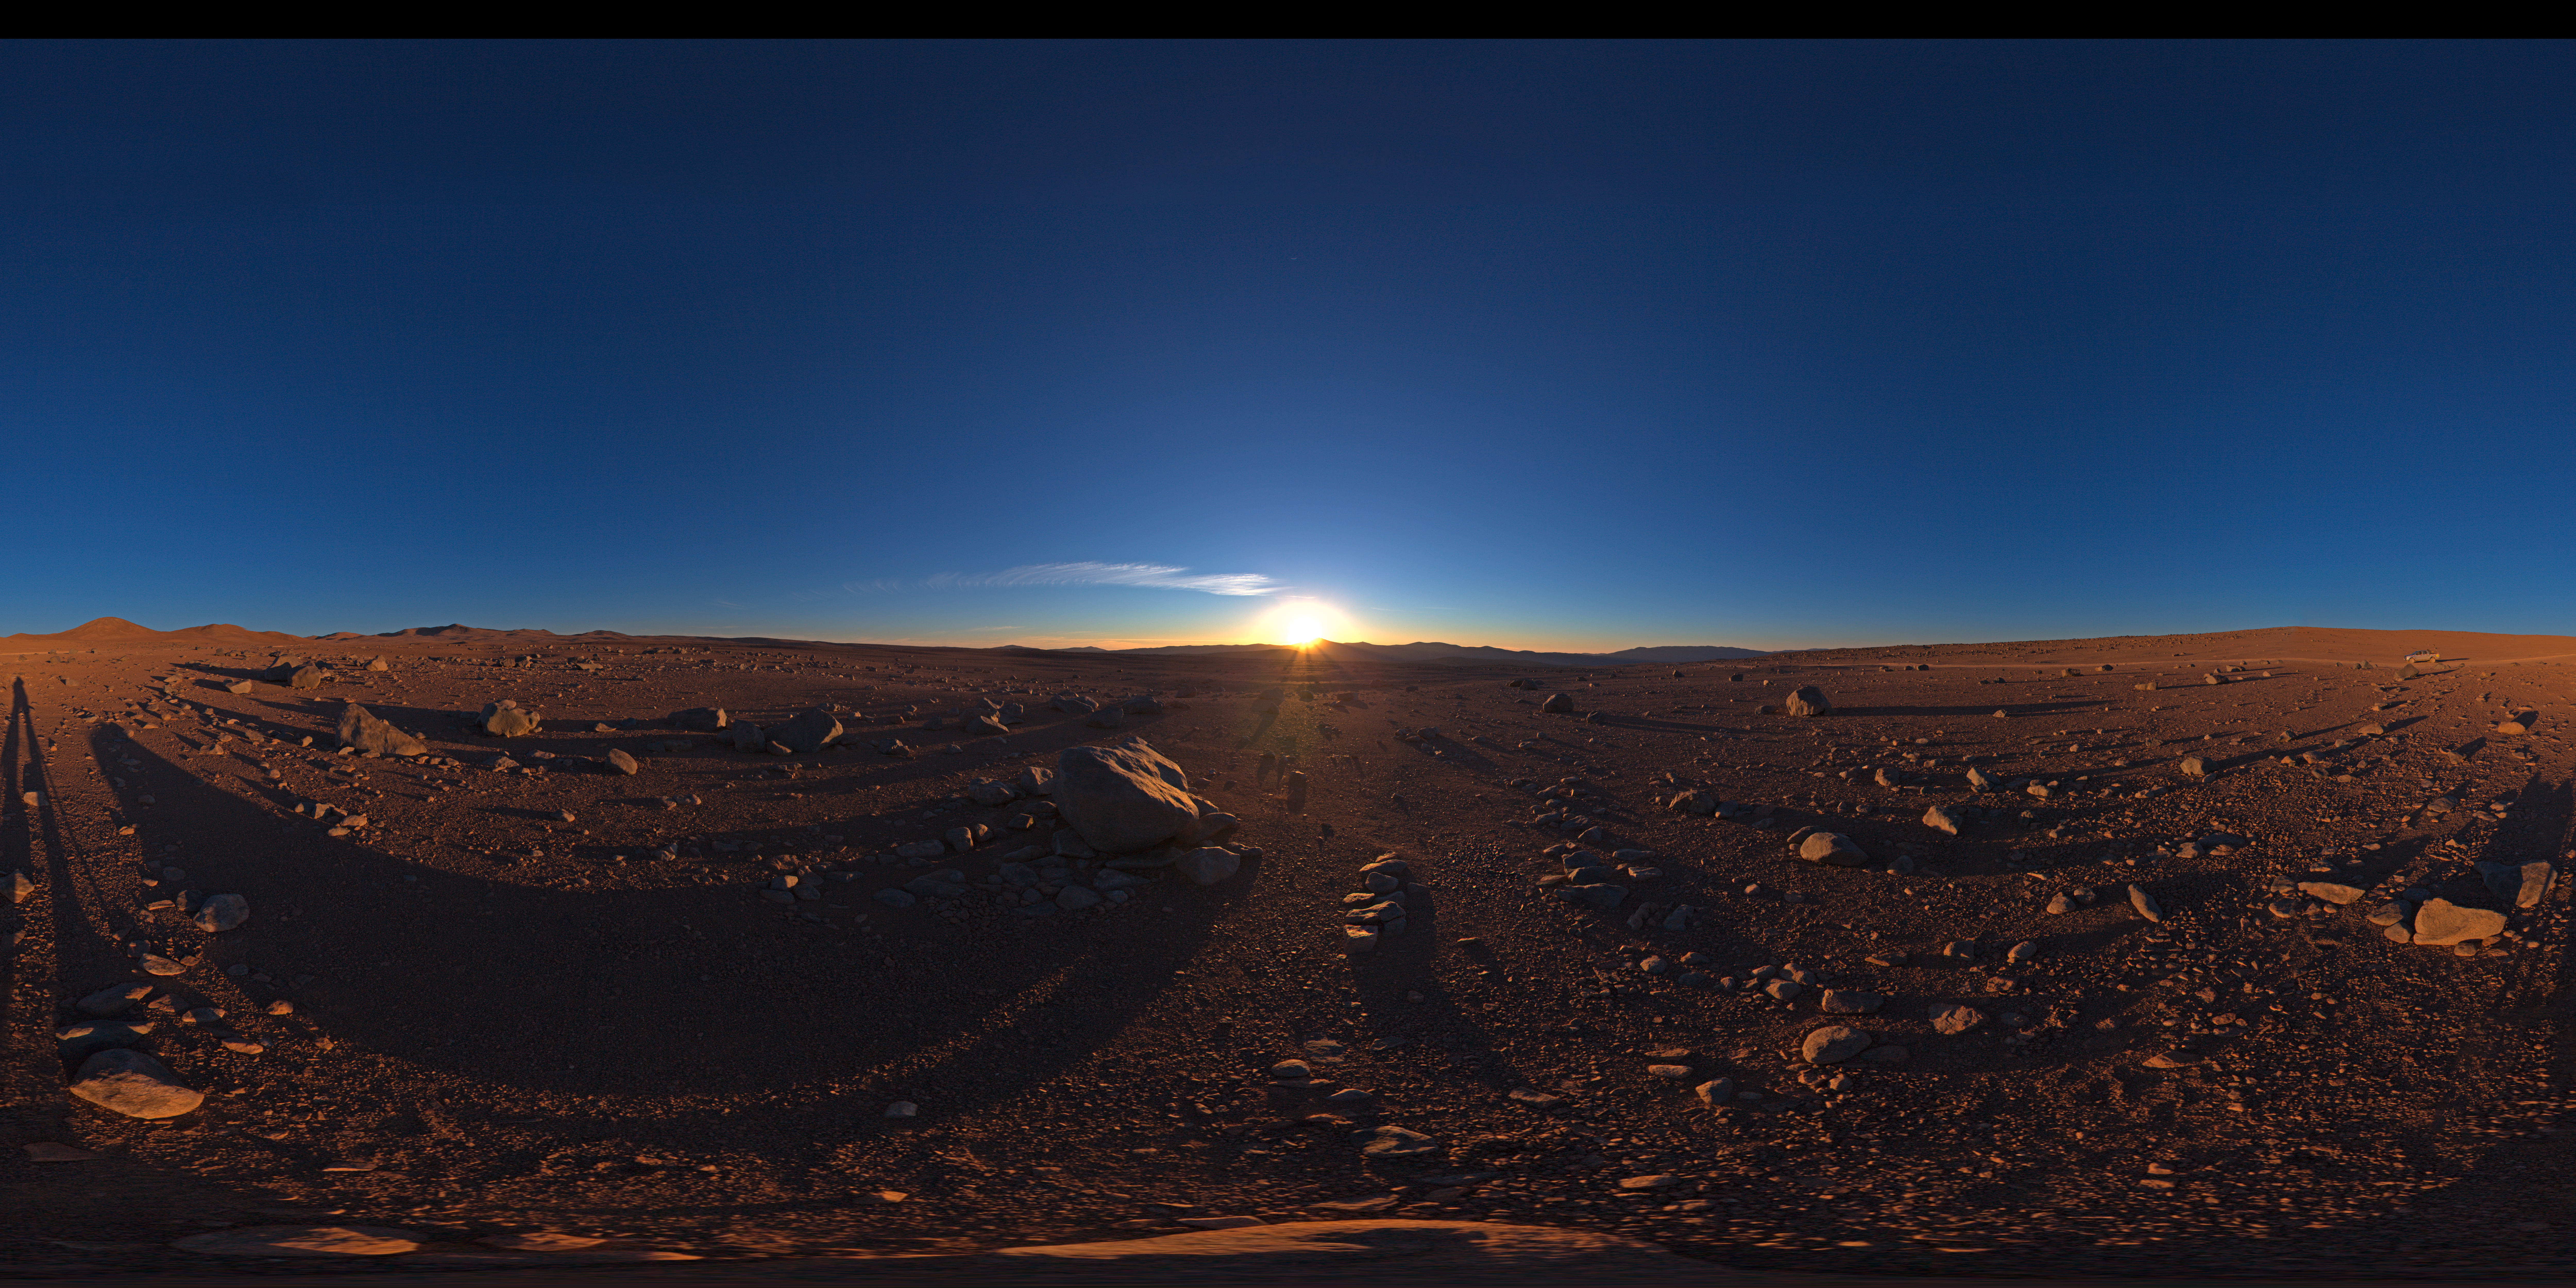

Sunset with Paranal on the distance

One more day, the sun is about to set over Paranal. This 360 degree panorama reveals the deserted solitude that surrounds the observatory.

Credit: ESO